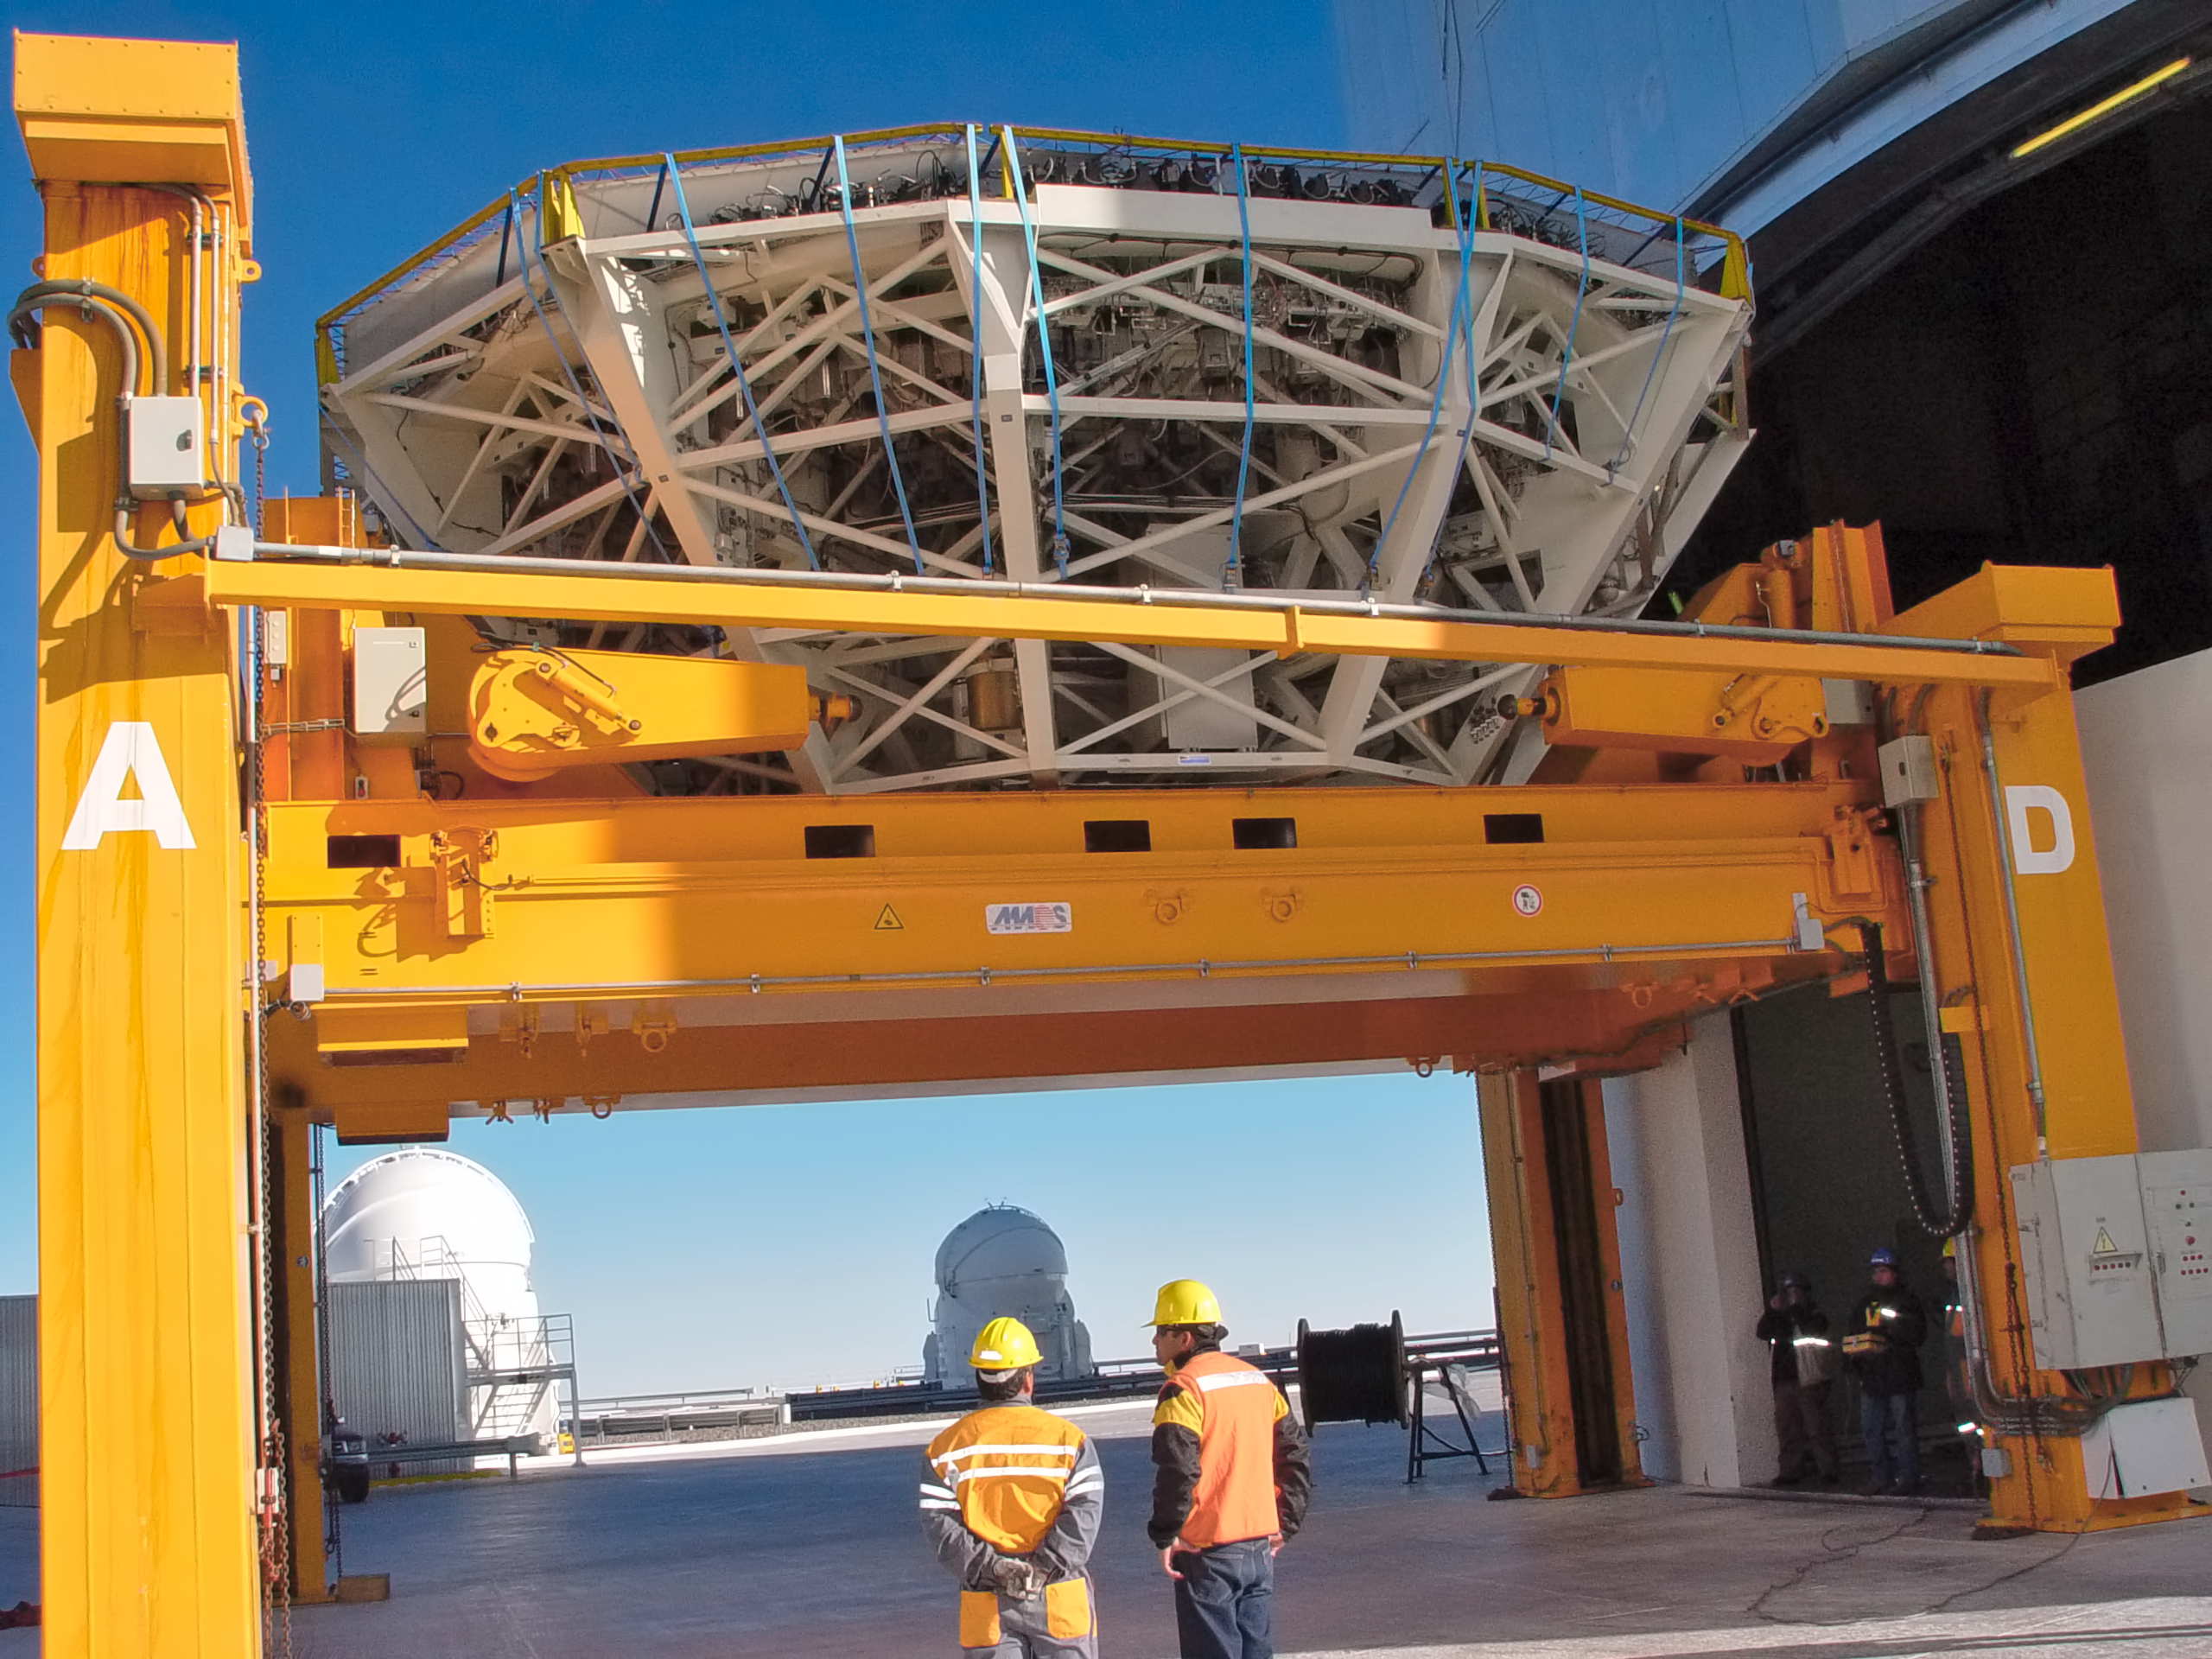

Preparing VLT's UT2 for recoating

The cell of the main mirror (M1) of the VLT's Kueyen Telescope (UT2) is taken out of the telescope building, before being transported to the Paranal MMB for recoating, in May 2008.

Credit: ESO